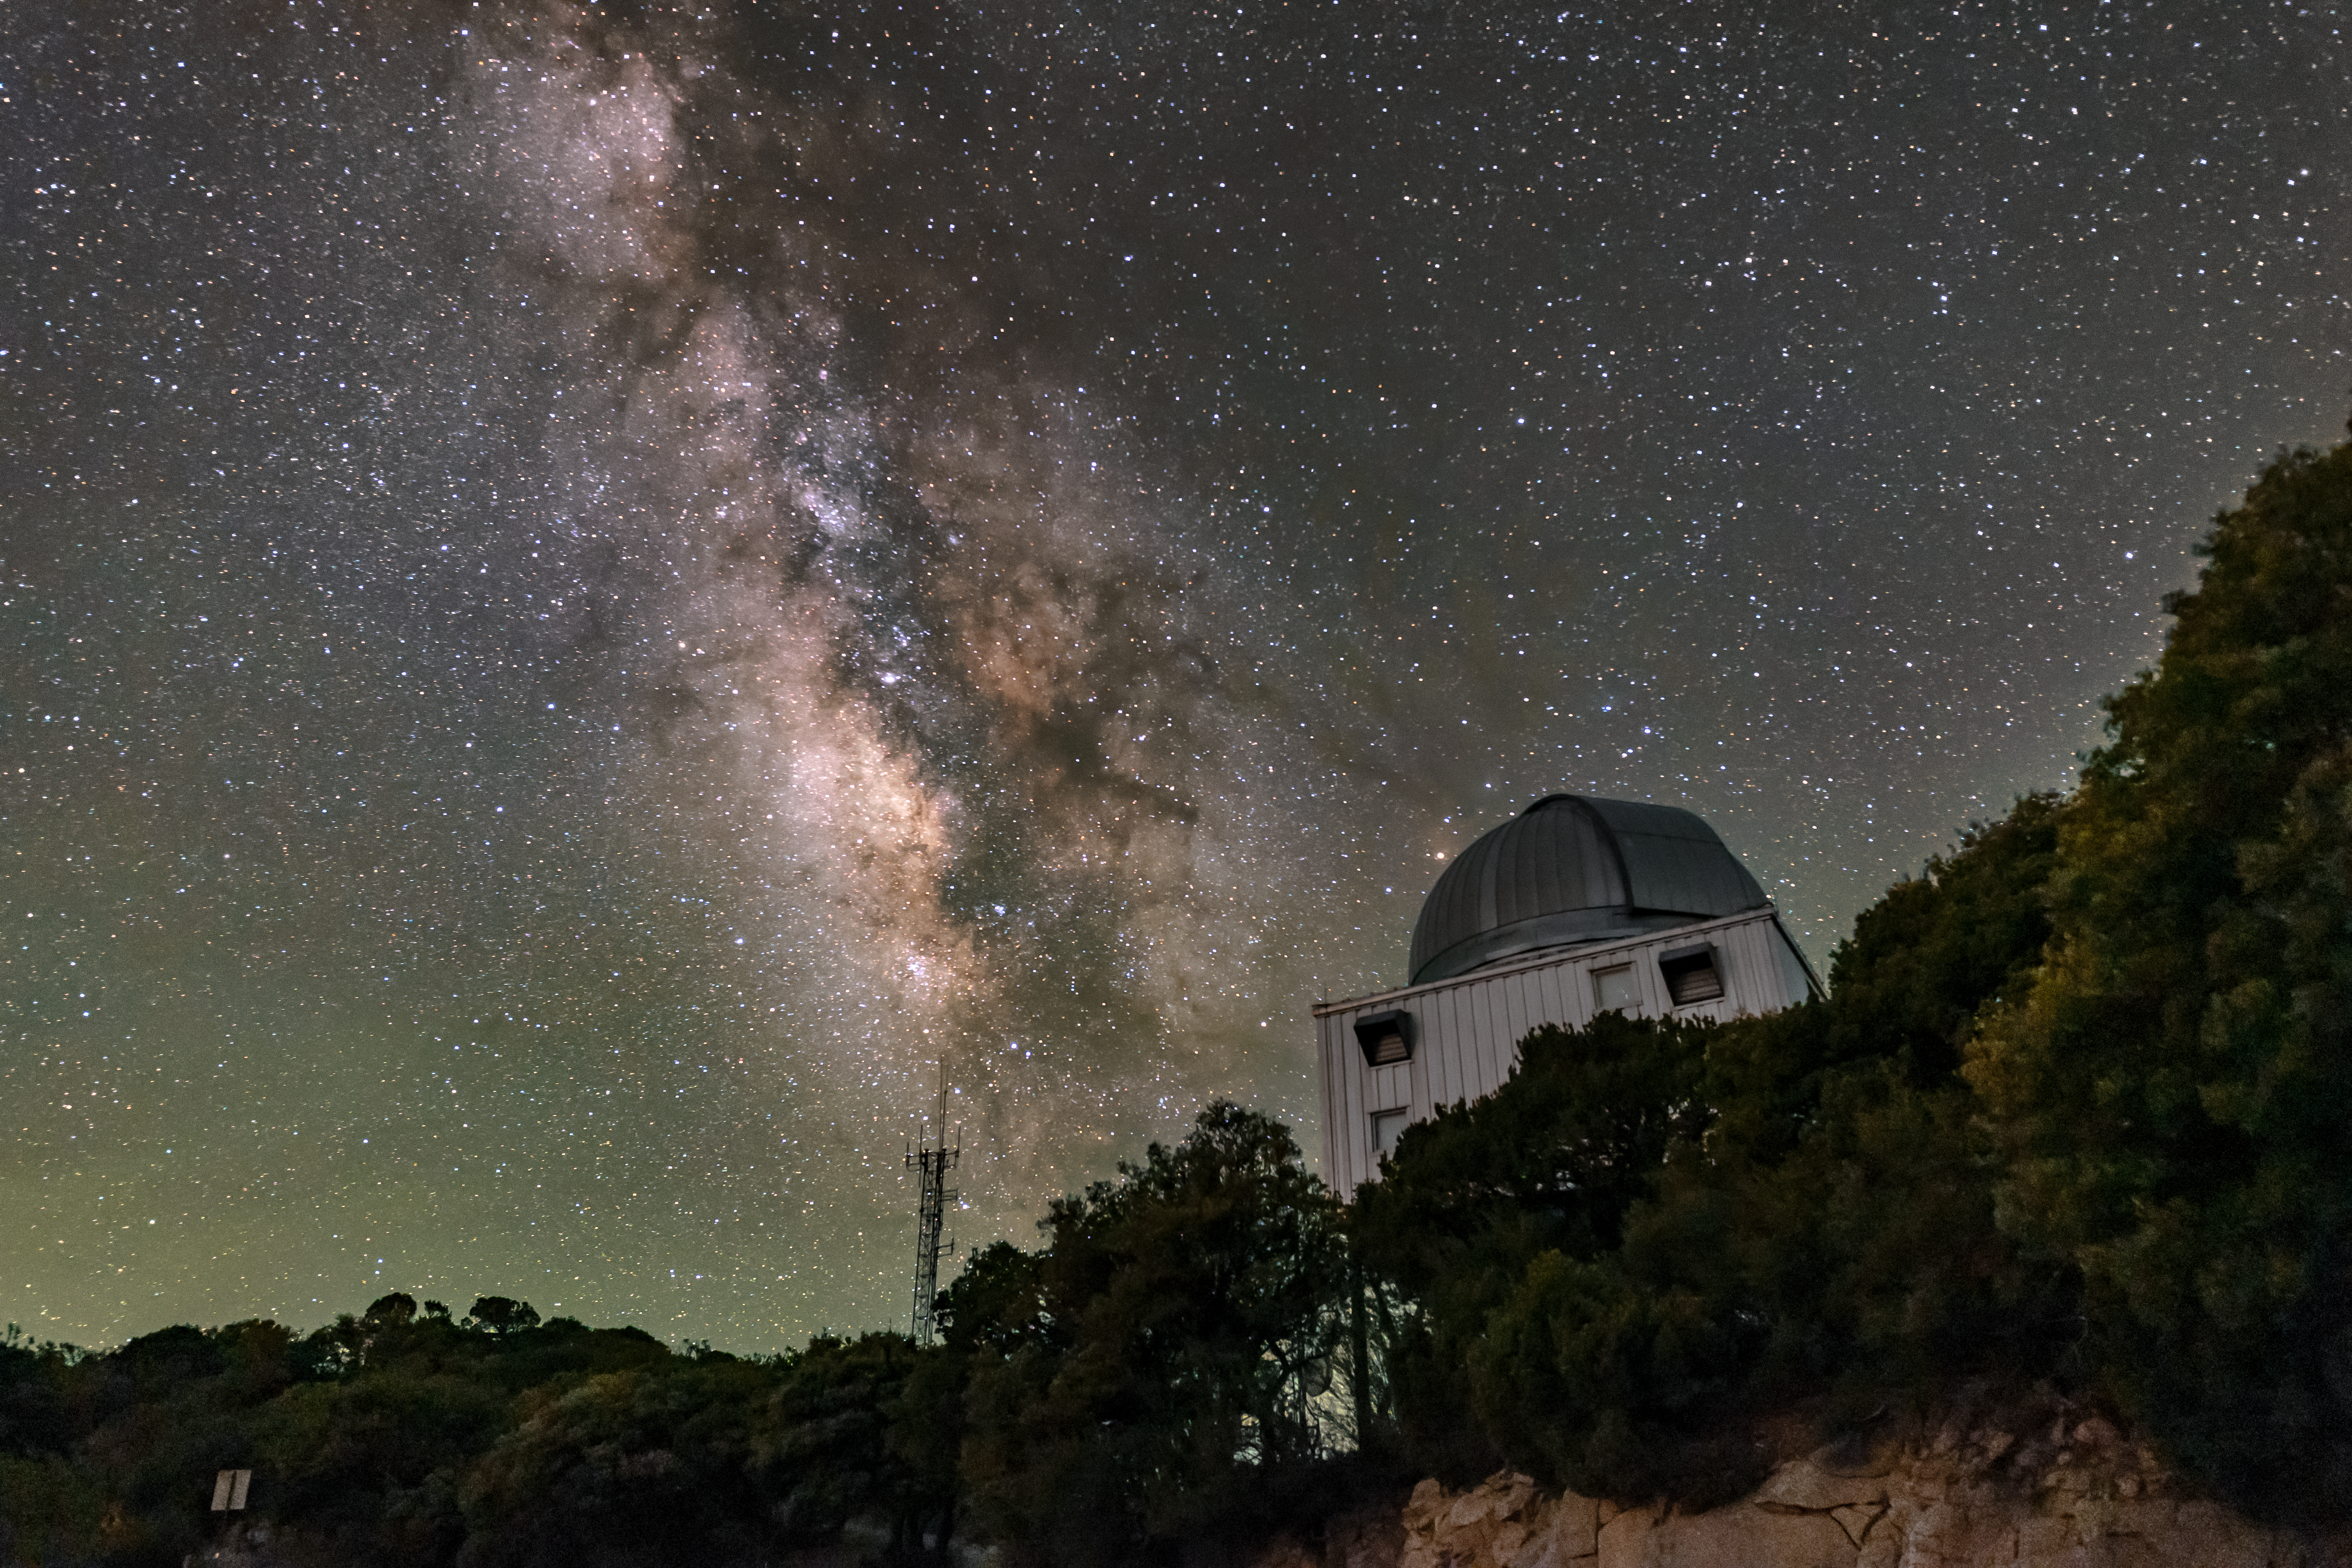

UA 1.8-meter Spacewatch Telescope and the Milky Way

The sparkling band of the Milky Way Galaxy backdrops the UA1.8-meter Spacewatch Telescope, located at Kitt Peak National Observatory (KPNO) near Tucson, Arizona.

Credit: KPNO/NOIRLab/NSF/AURA/R.T. Sparks